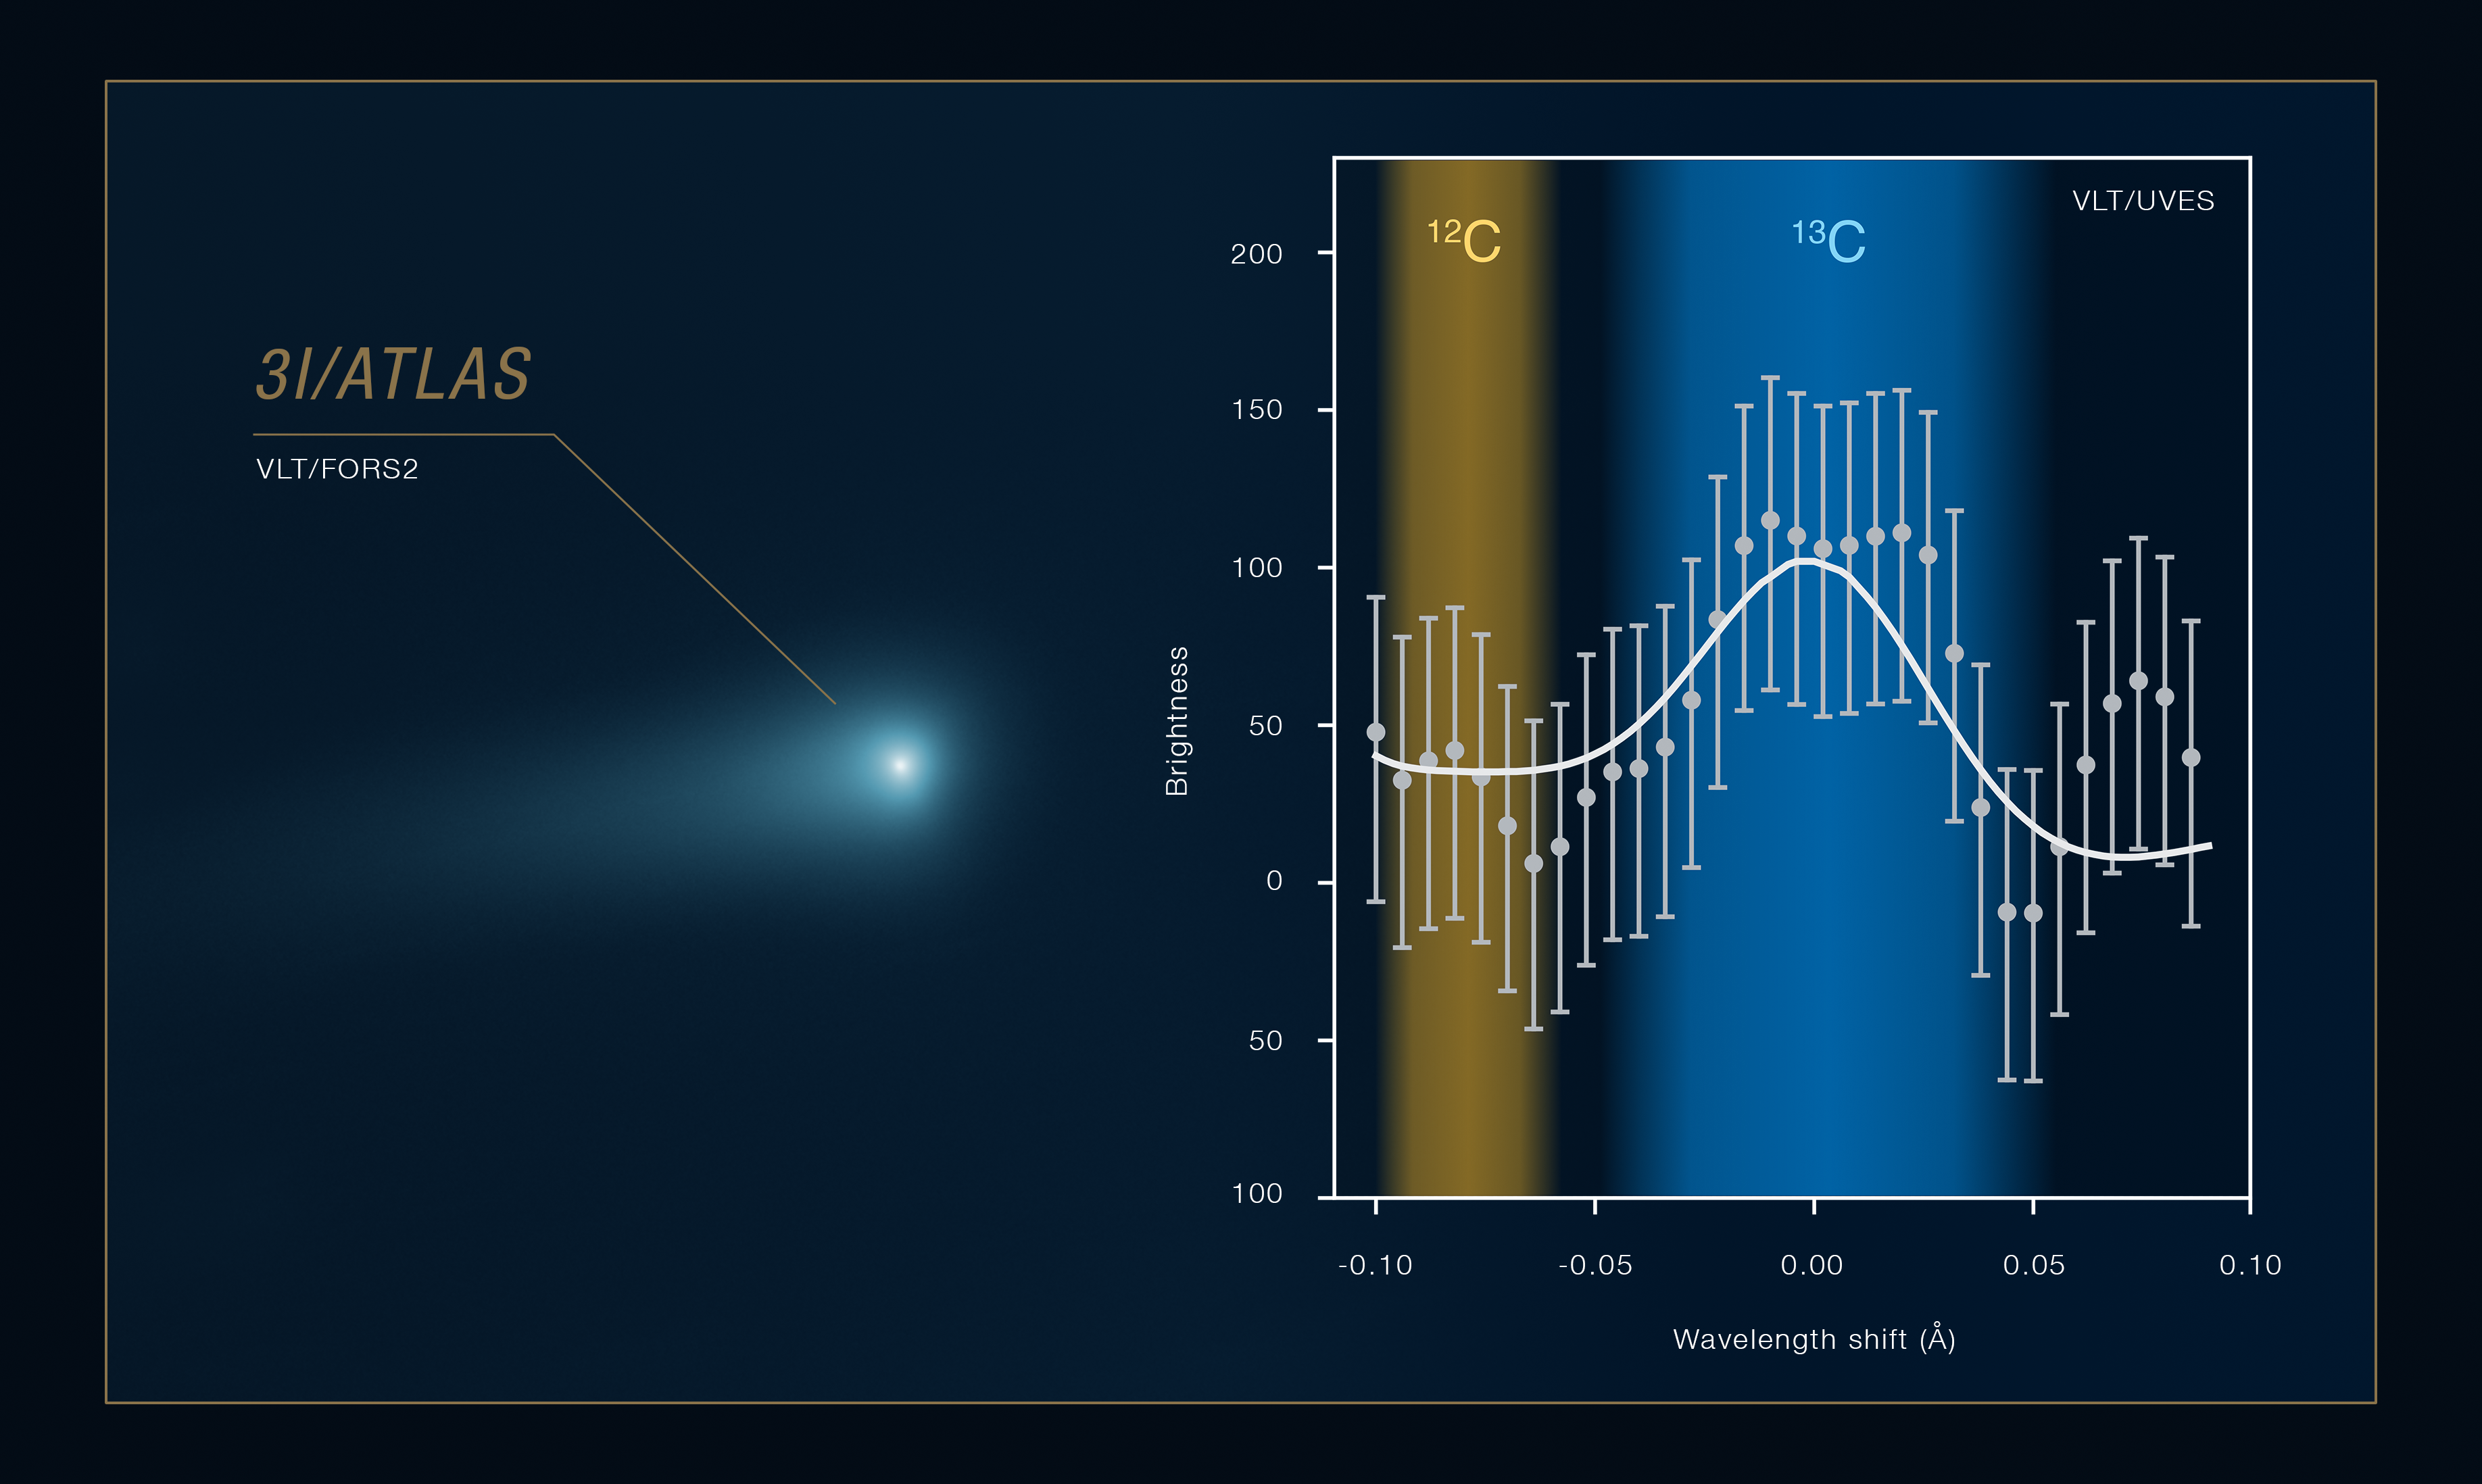

VLT spectrum of interstellar comet 3I/ATLAS

This image shows part of the spectrum of interstellar comet 3I/ATLAS, captured between 6 and 26 December 2025 with the UVES instrument on ESO’s Very Large Telescope (VLT). Using UVES, astronomers studied the spectral signatures of cyanide, a molecule comprised of a carbon atom and a nitrogen one. More precisely, they looked at their isotopic ratios: the relative amounts of different forms of the same atoms. These ratios are sensitive to the conditions under which 3I/ATLAS formed, and are not expected to change much as the comet travels through space.

The spectrum shown here contains spectral features produced by 12C, an isotope of carbon with 6 protons and 6 neutrons, and 13C, which has 7 neutrons instead. These features are very faint, but astronomers know the exact wavelength regions where to look for them in the spectrum of the comet. Adding together several of these wavelength regions averages out the noise, making the real features pop out.

The team performed similar measurements with two isotopes of nitrogen, 14N and 15N. By comparing the 12C/13C and 14N/15N ratios with those measured in Solar System comets and in the discs of material around young stars, the team concluded that 3I/ATLAS likely formed in the outskirts of the disc around a star older than the Sun.

Credit: ESO/C. Opitom, J. Manfroid et al. Comet image: O. Hainaut